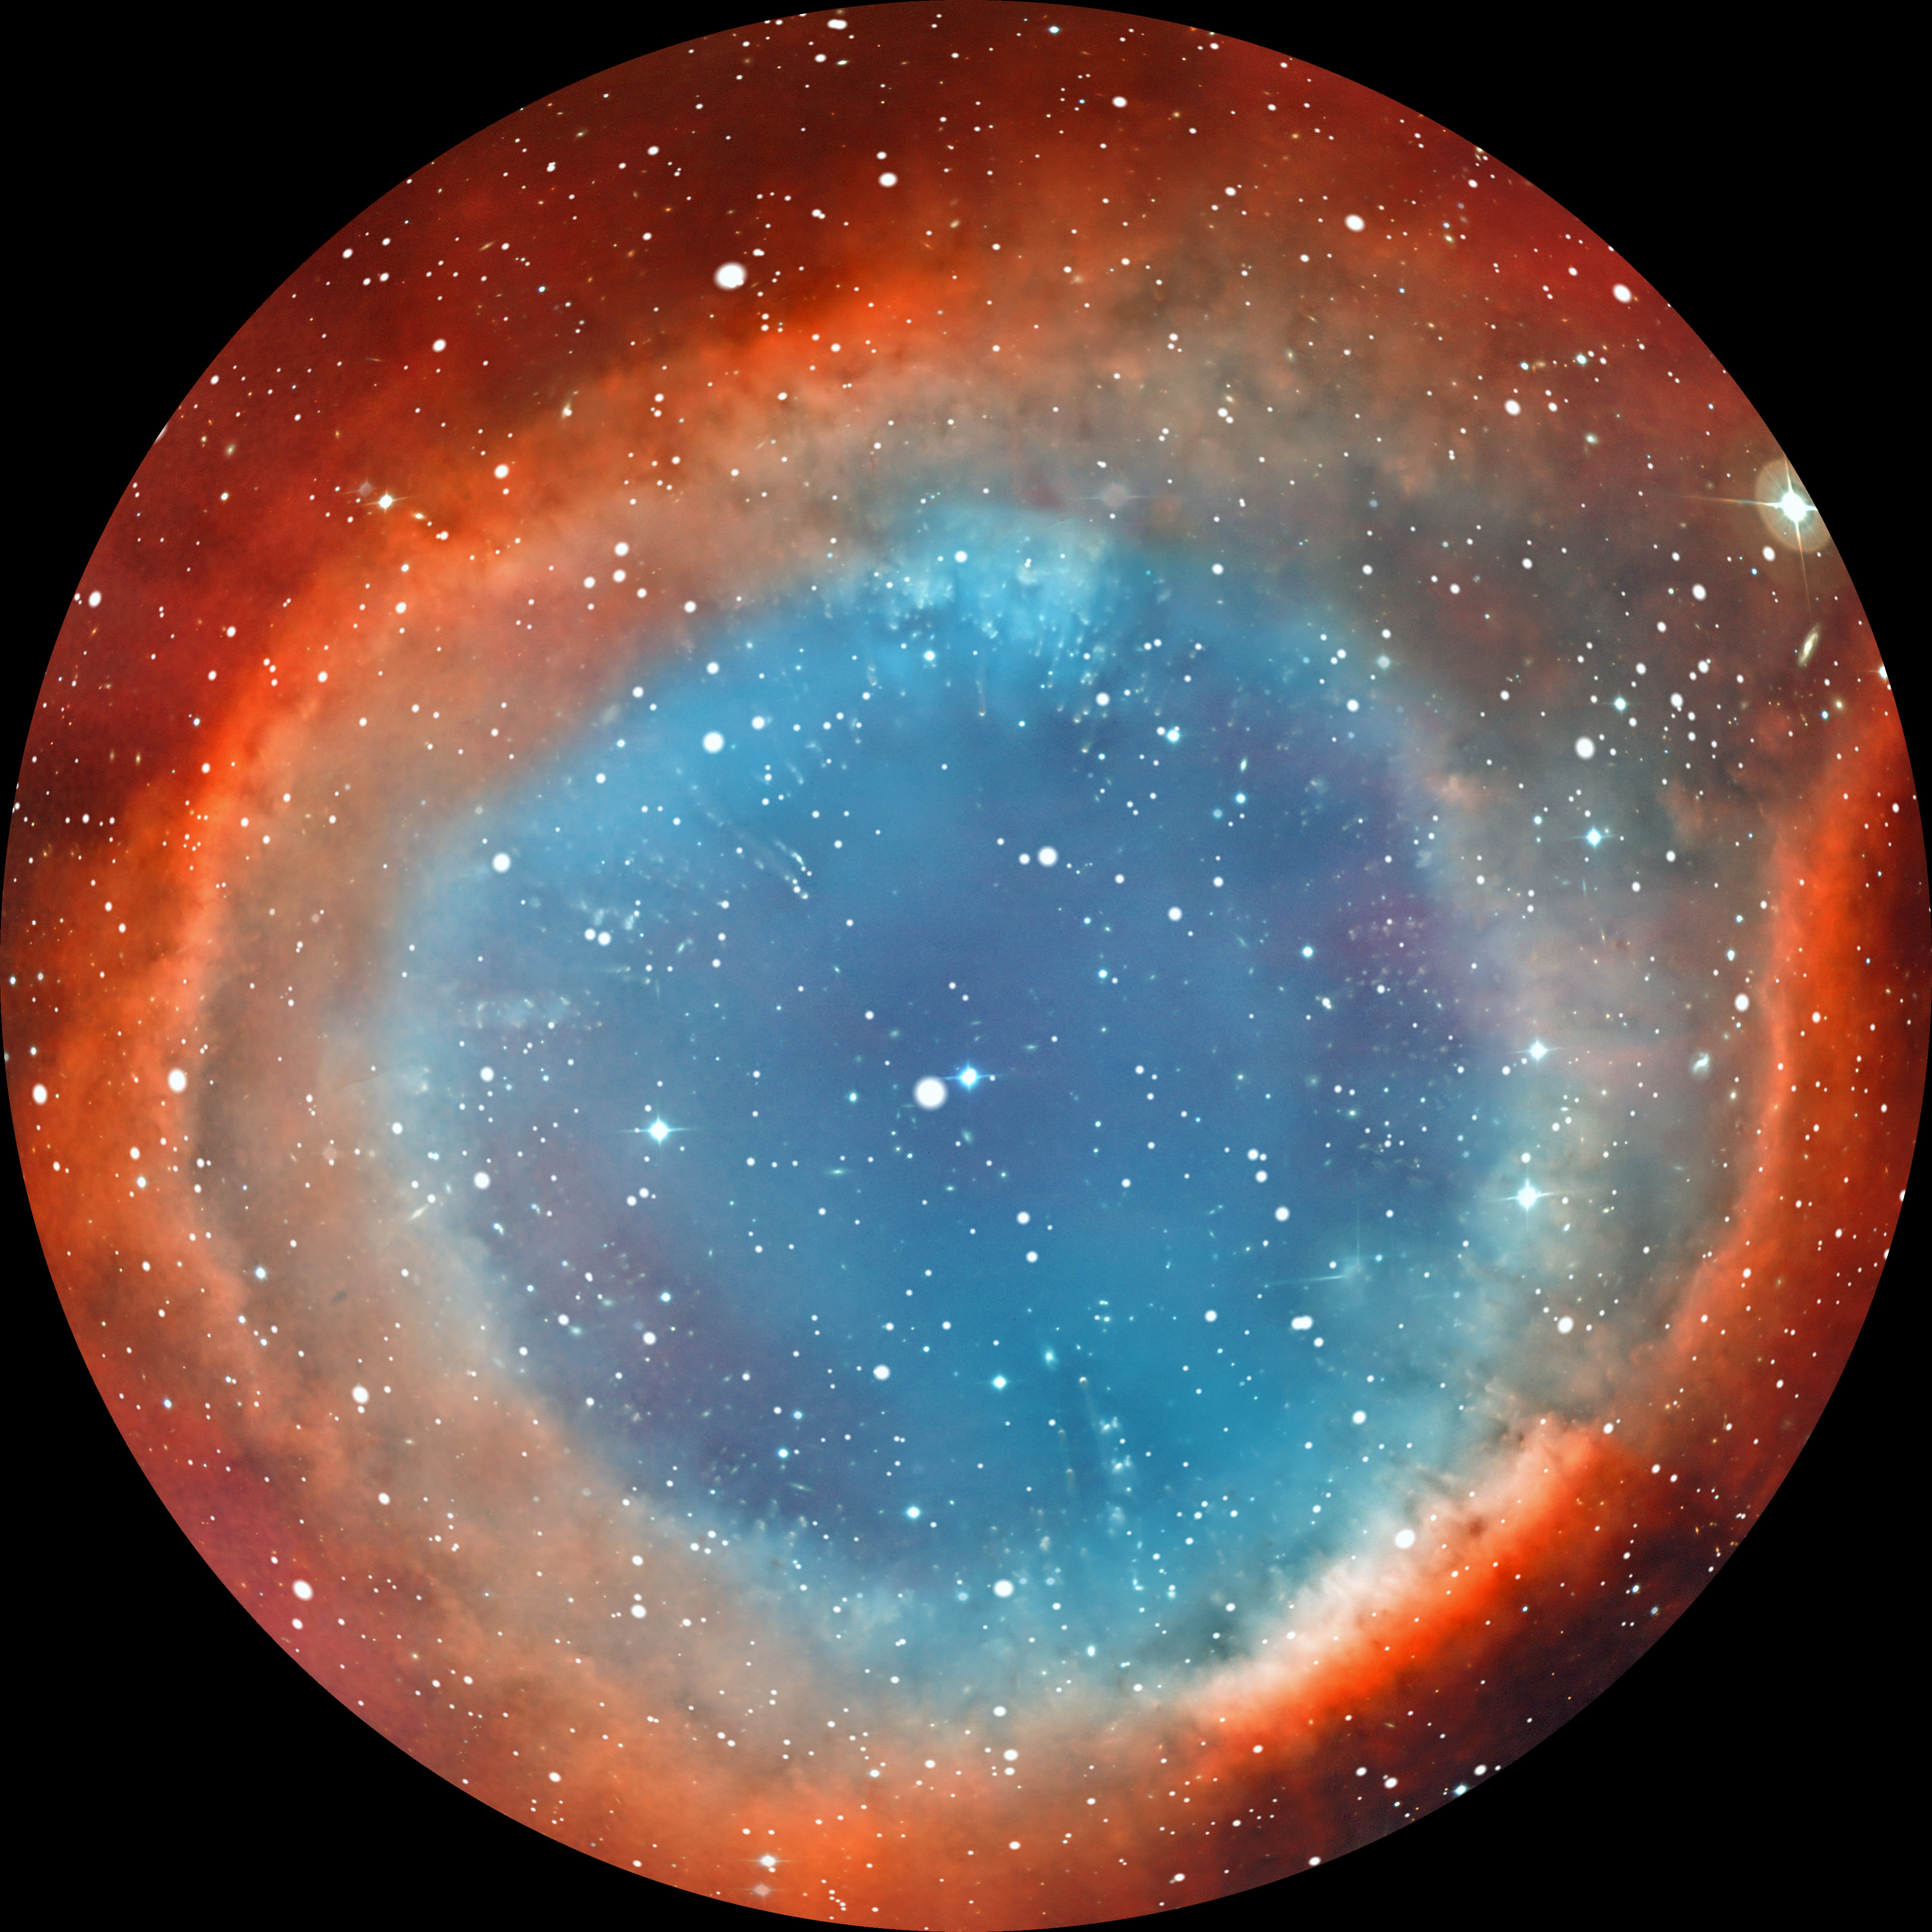

Image still from the planetarium show "From Earth to the Universe"

A still from ESO's fulldome planetarium show From Earth to the Universe showing the Helix Nebula, also known as NGC 7293.

A still from ESO's planetarium show "From Earth to the Universe" showing

Credit: T. Matsopoulos, ESO